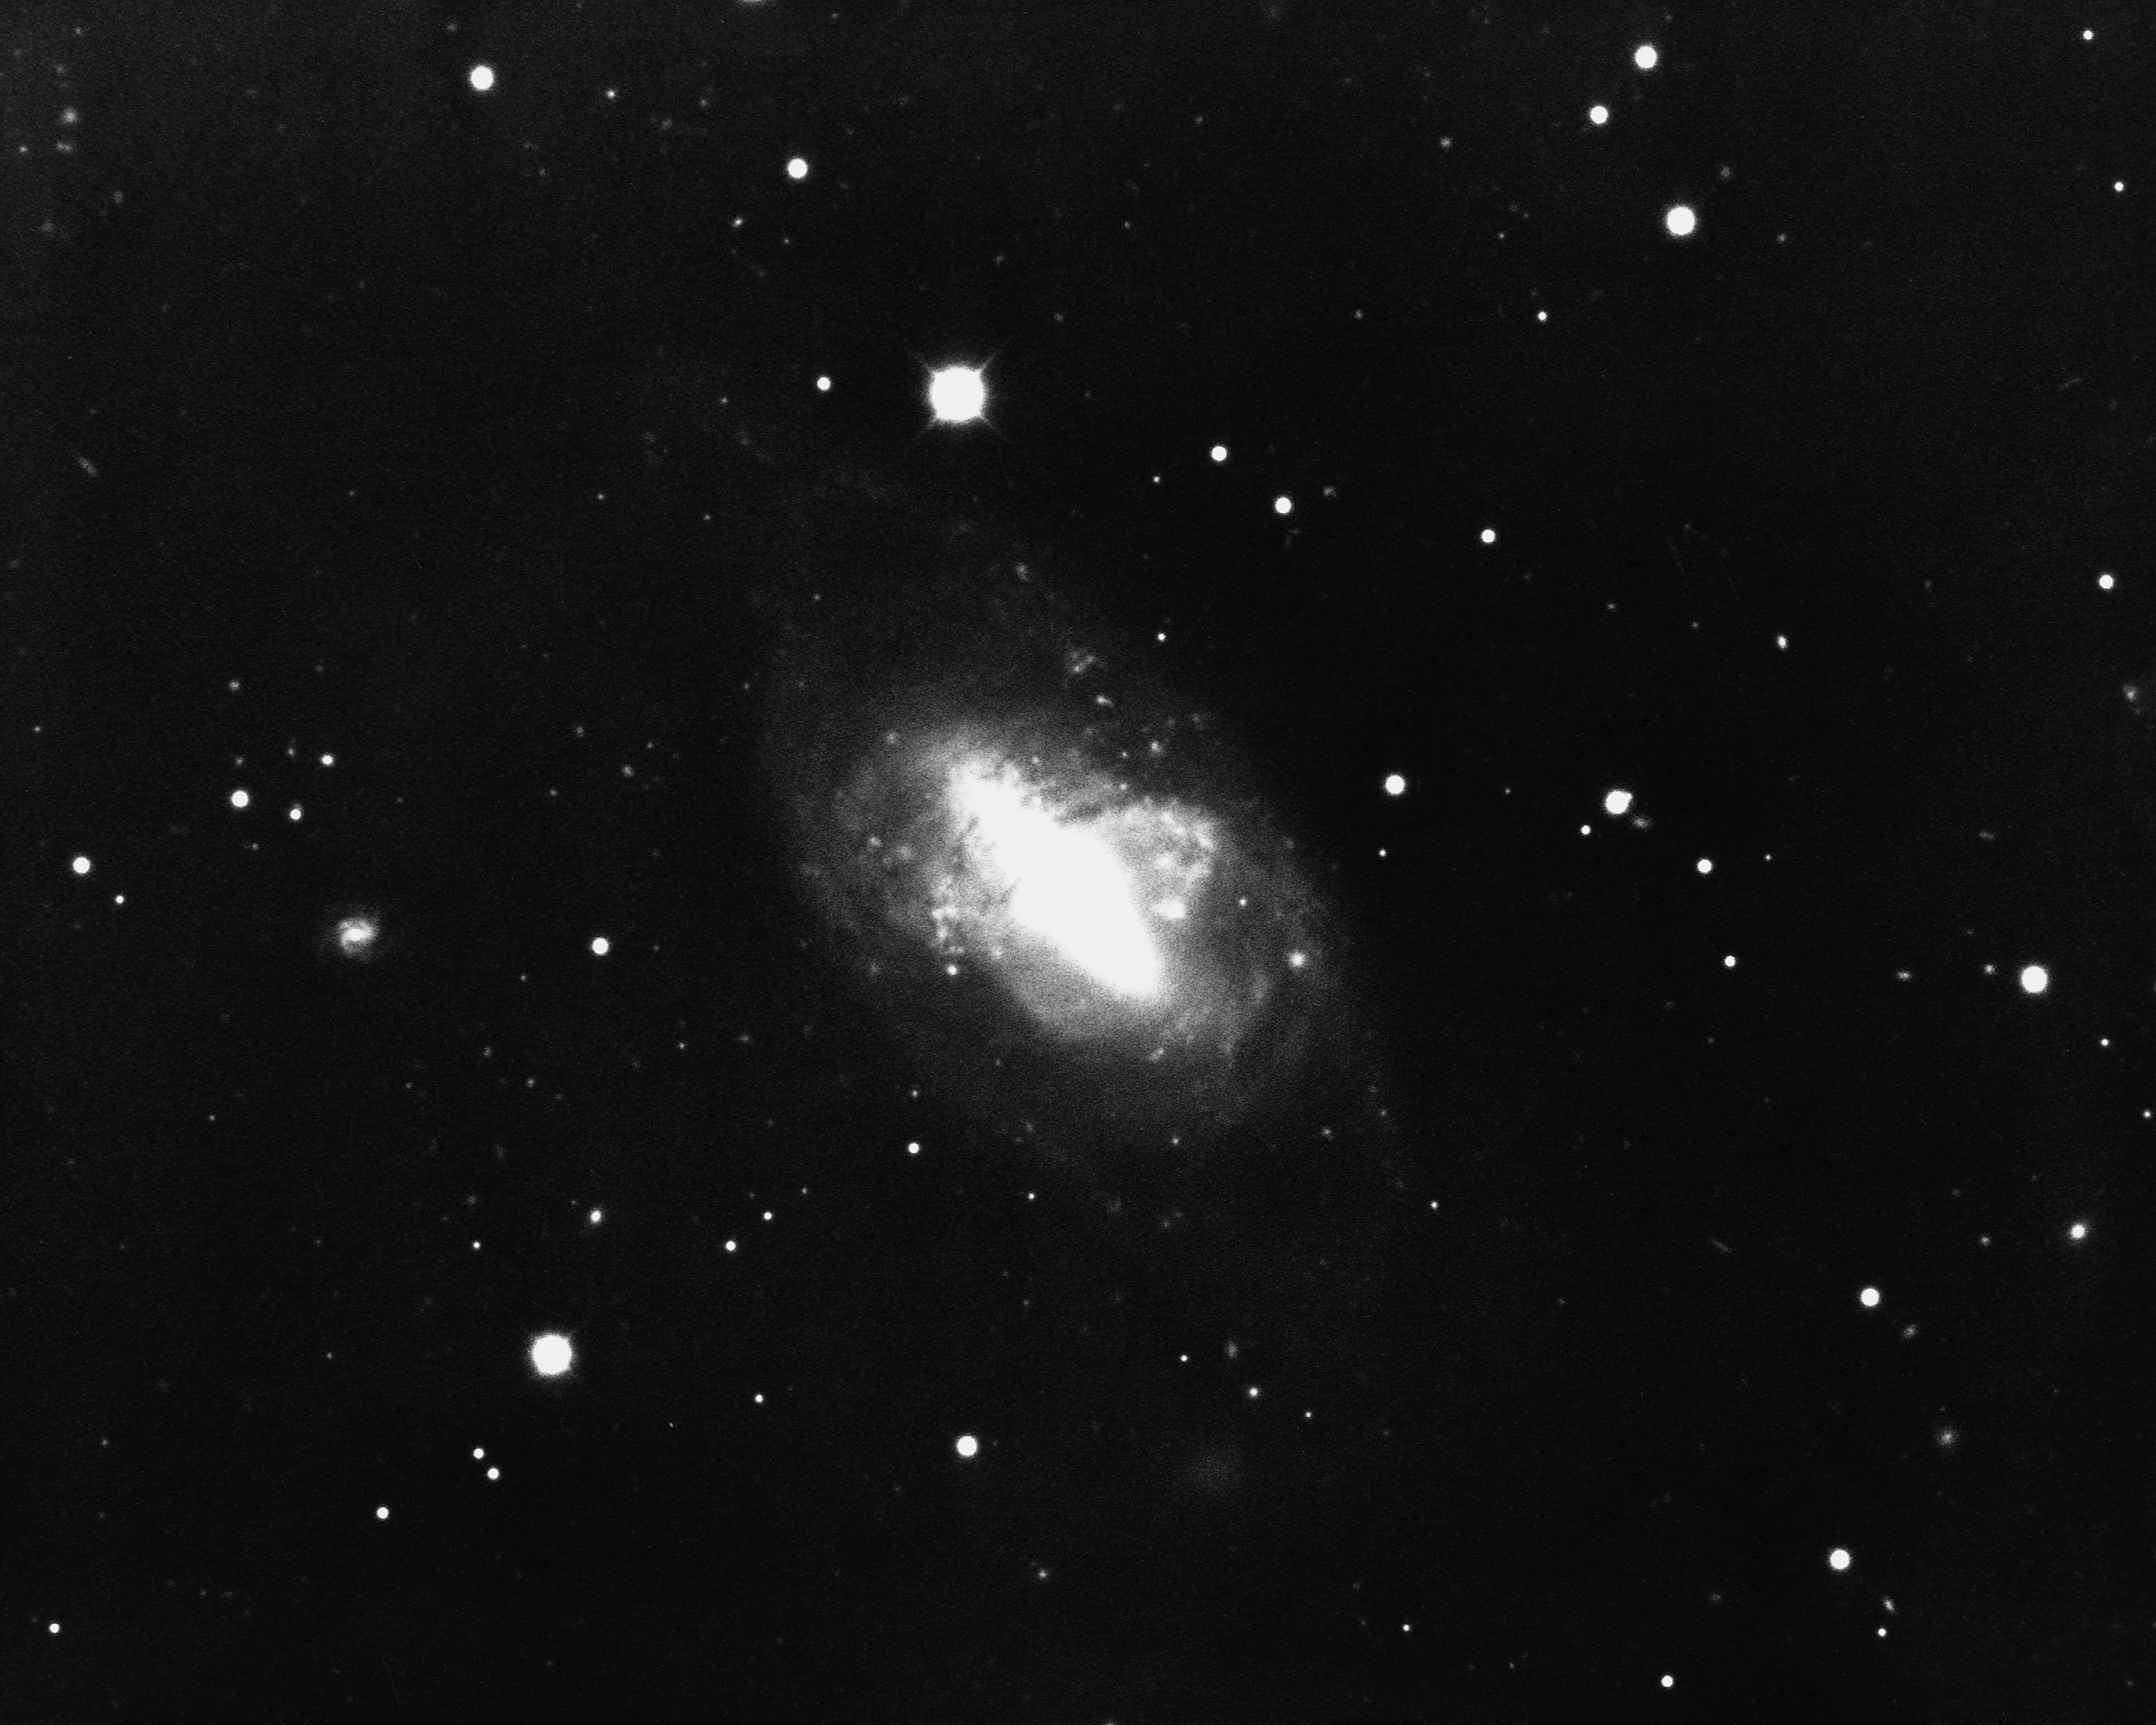

NGC 2685 in Ursa Major

NGC2685 is an unusual lenticular galaxy of type S0(pec), in the constellation Ursa Major. It shows two axes of symmetry as well as an encircling ring. KPNO 4-meter Mayall telescope, 1975.

Credit: NOIRLab/NSF/AURA